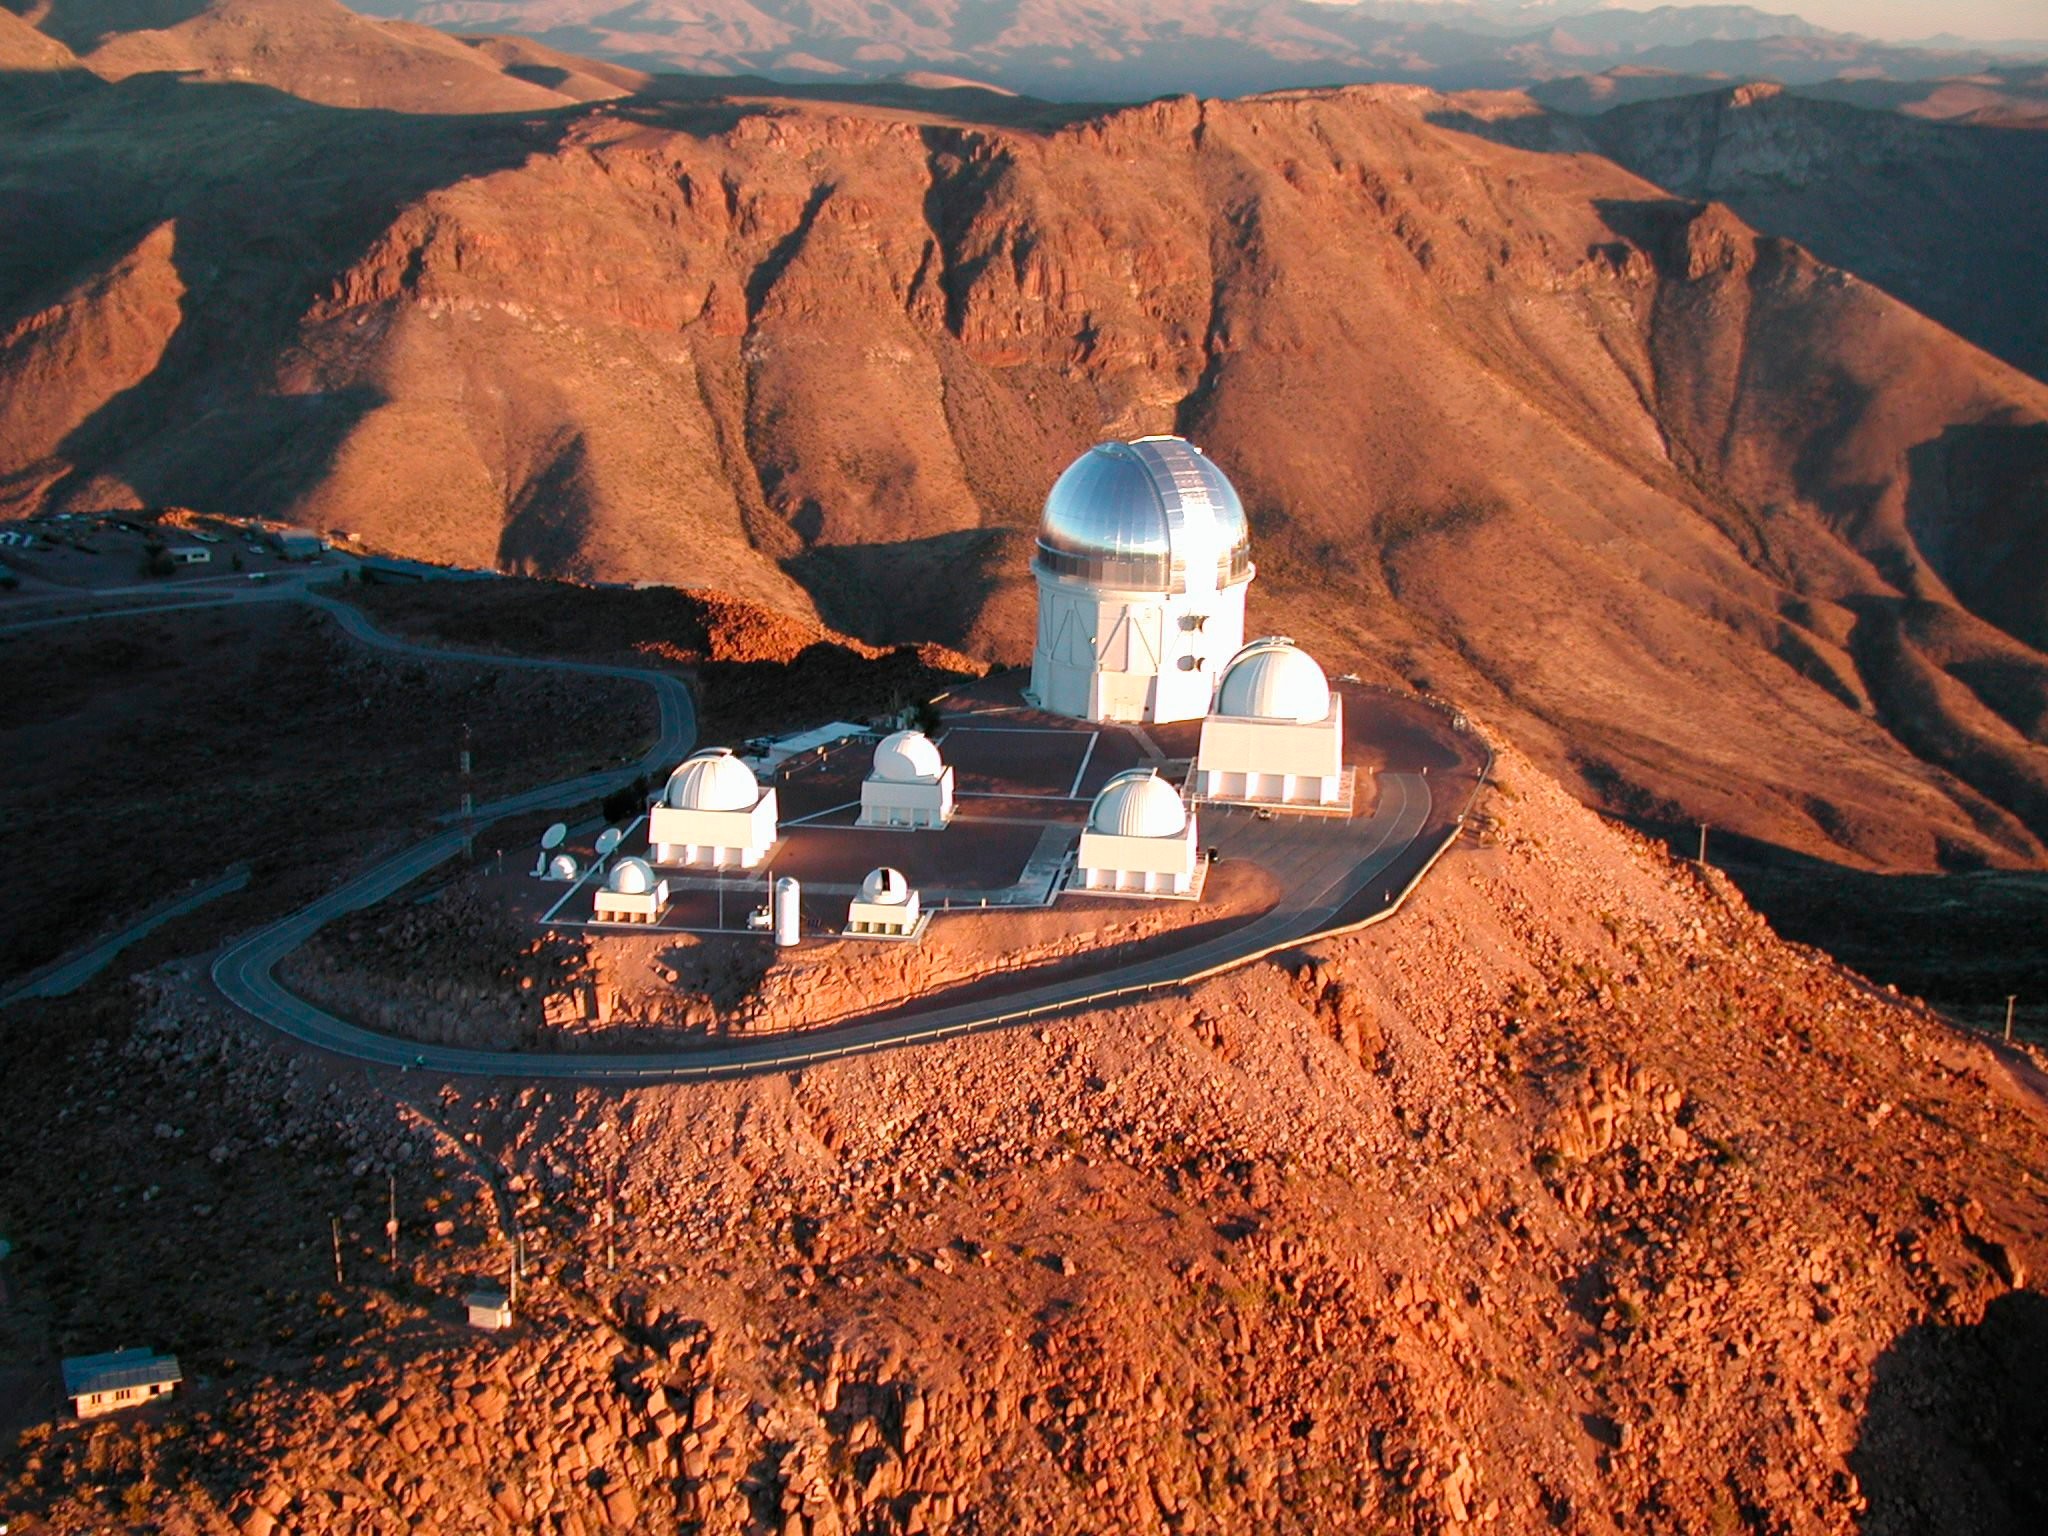

Aerial photograph of CTIO

Aerial photograph of CTIO, Cerro Tololo, Blanco 4-meter, SMARTS, 2006.

Credit: CTIO/NOIRLab/NSF/AURA